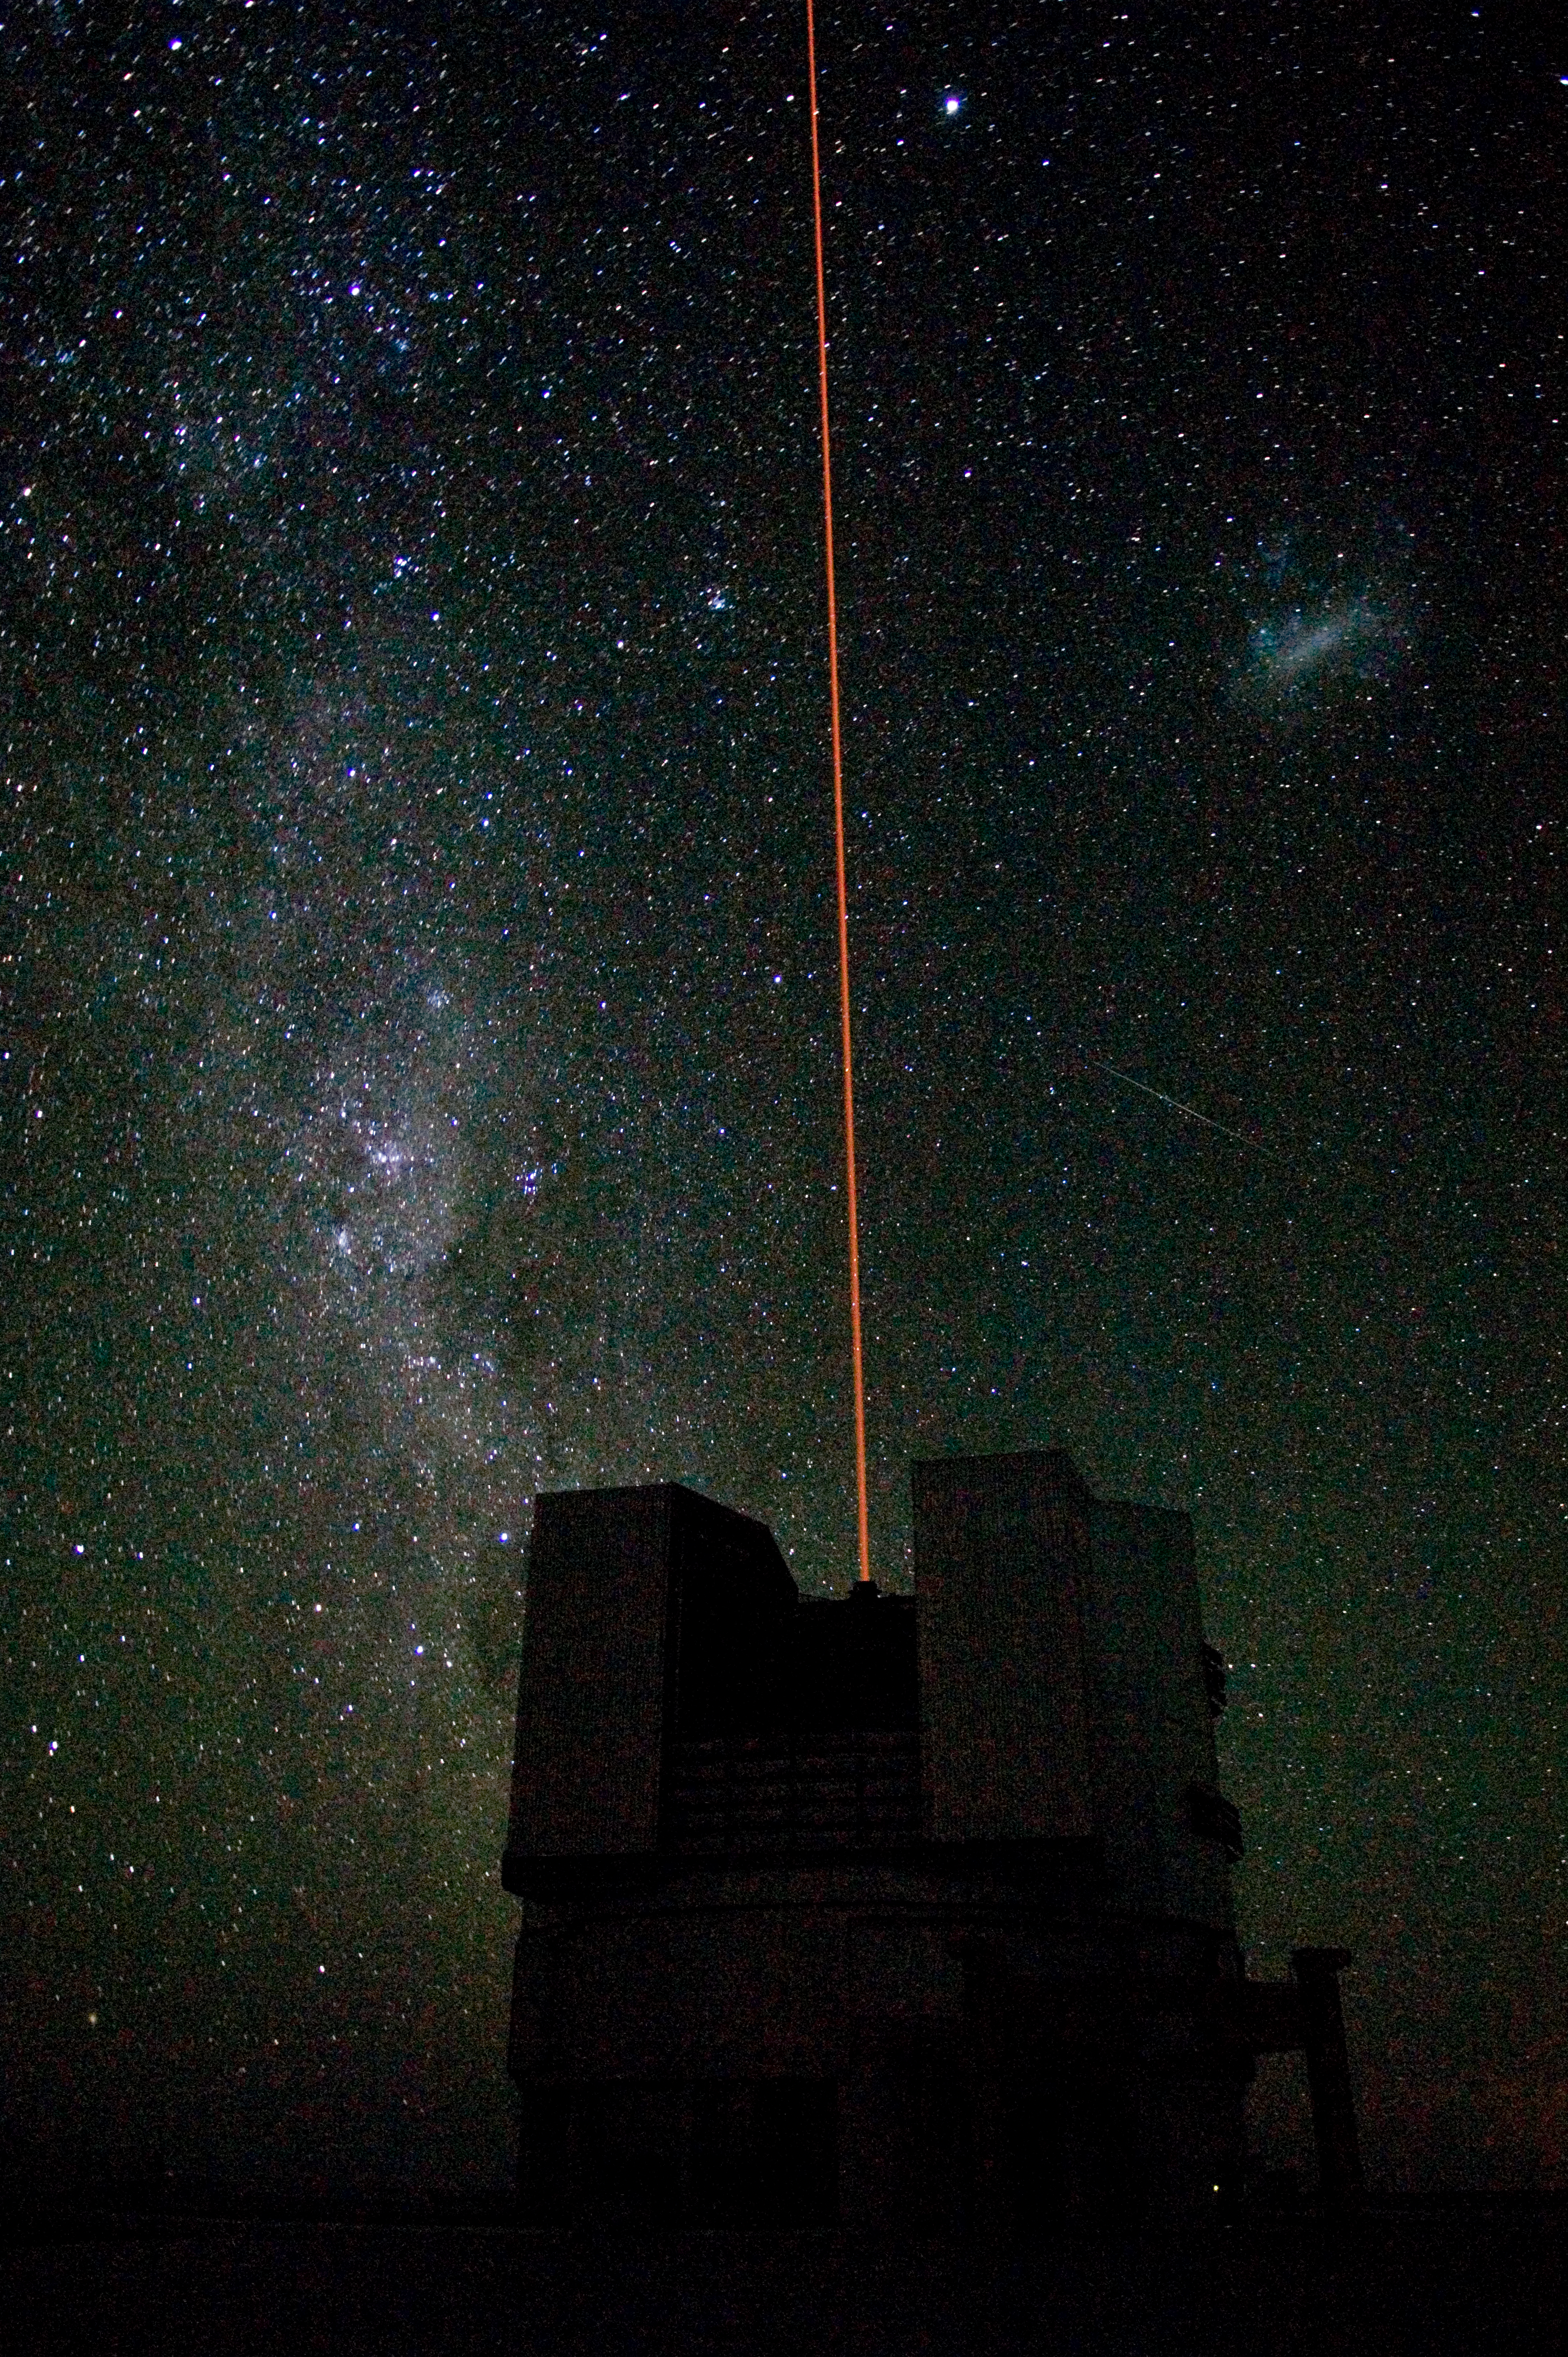

First light of the VLT Laser Guide Star

A 50-cm wide yellow laser beam is coming out of Yepun, UT4 of the Very Large Telescope. On the left, the Milky Way is shining while above right one of the Magellanic Clouds is clearly visible.

Credit: ESO/G.Hüdepohl (atacamaphoto.com)